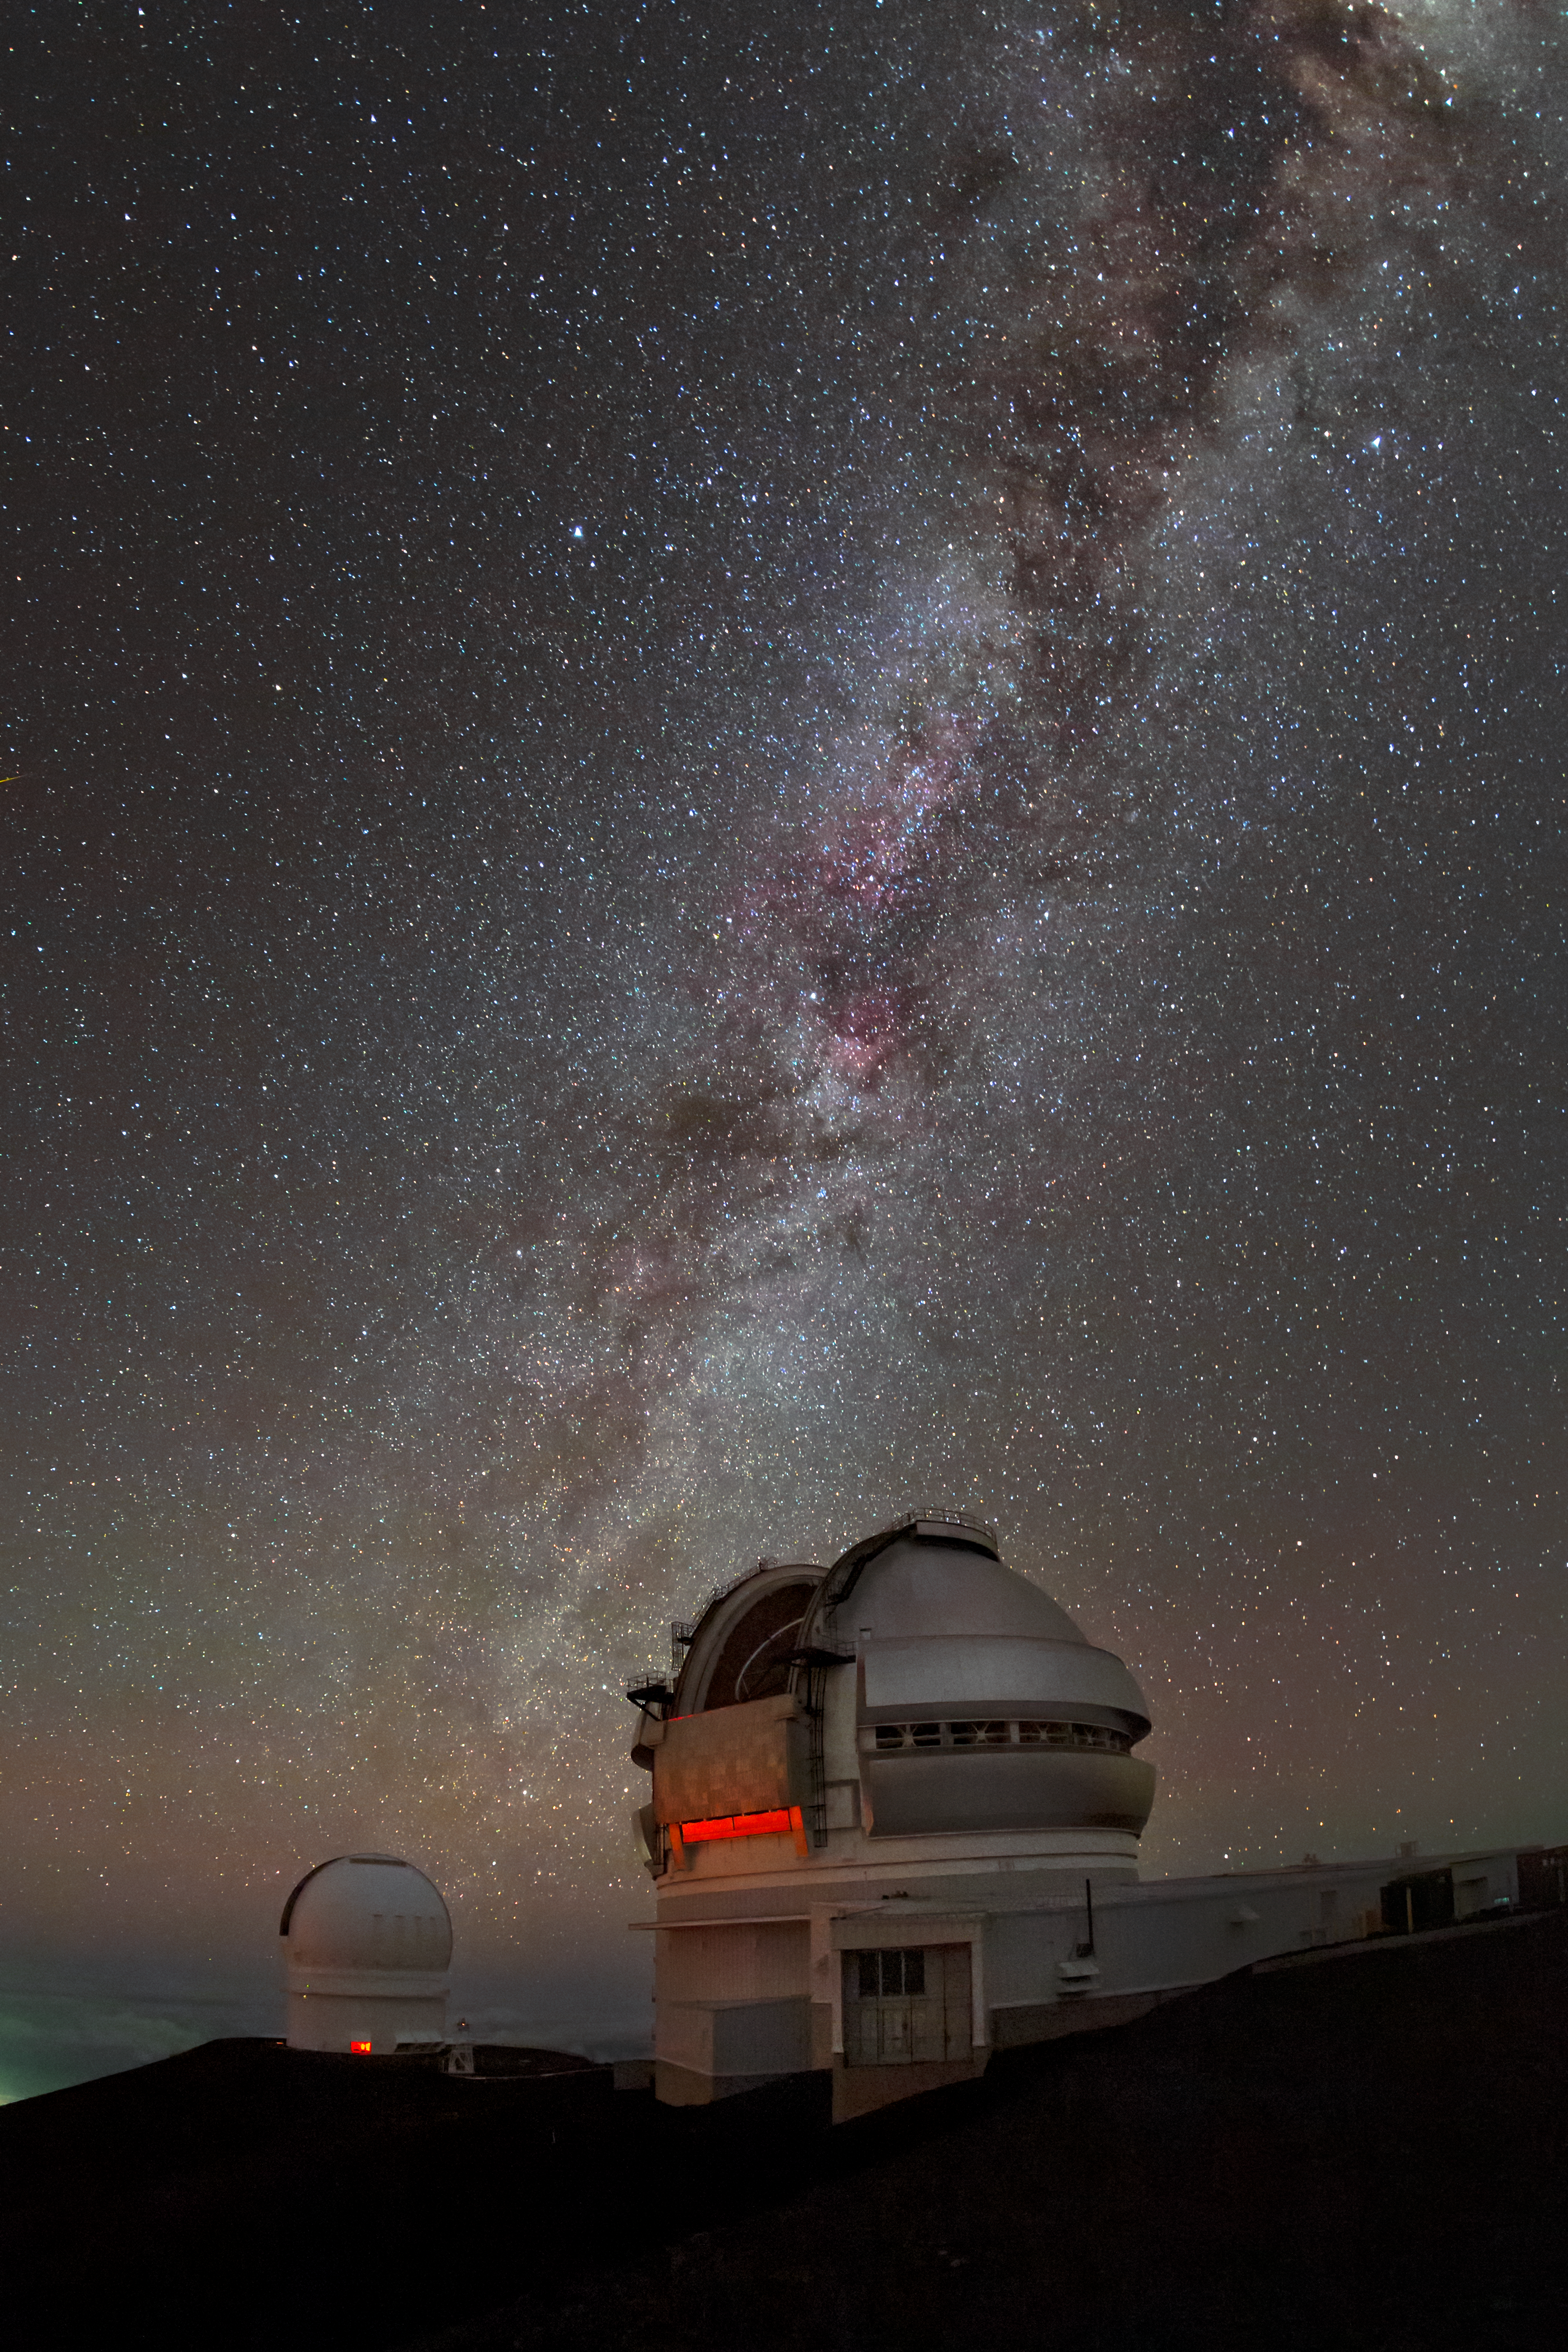

Dazzling in the dark

If you took only a quick glance at this image, you might think that the dark patches occulting the stars were smoke, rising from the ground. In fact this dazzling image — taken on Maunakea, Hawai’i at the northern site of the international Gemini Observatory (right), a program of NSF NOIRLab — shows the Milky Way in vivid detail, allowing us to see not only the stars, but the dusty regions which block their light. Tiny flecks mostly inorganic matter make up cosmic dust which in turn forms enormous obscuring clouds. The dark, smoke-like trail through the heart of the Milky Way is one such cloud, known as the Great Rift, containing more mass than 1 million suns

Credit: International Gemini Observatory/NOIRLab/NSF/AURA/B. Tafreshi